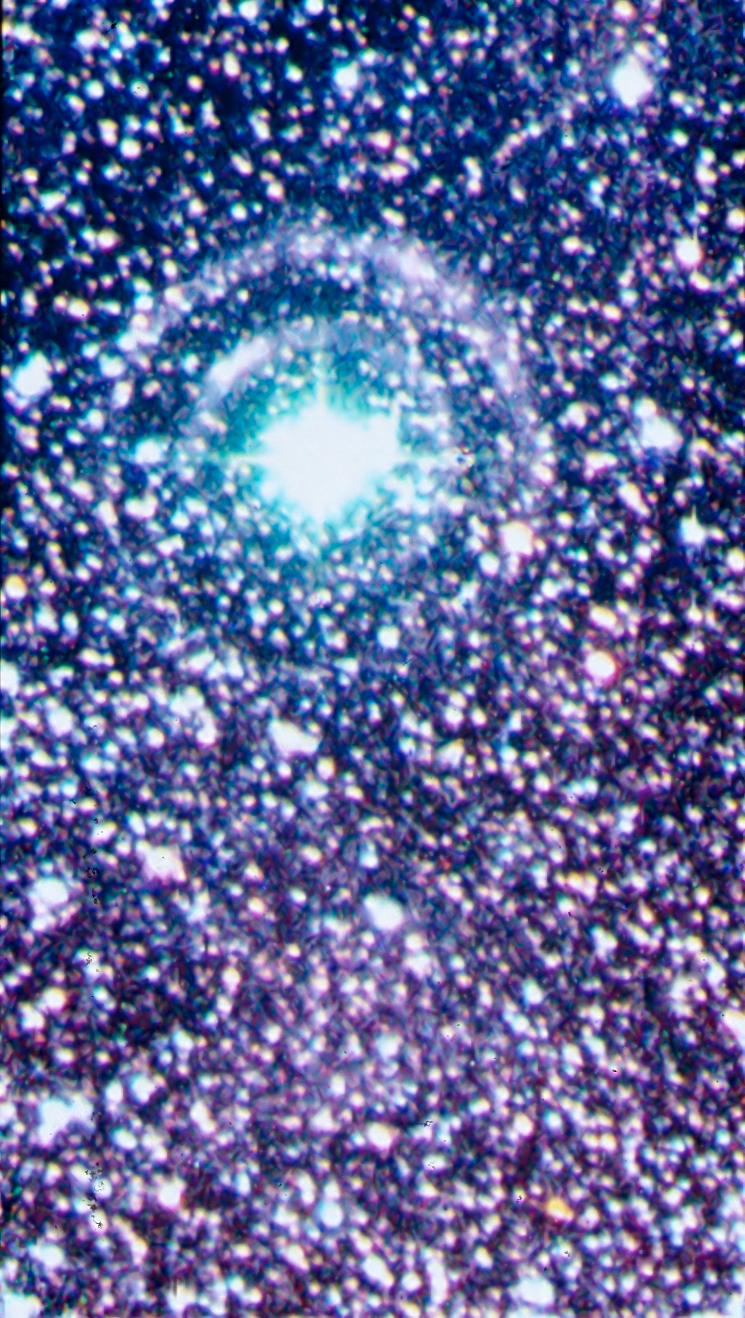

Light echoes from SN 1987A

In this image, taken with NTT and EMMI, light echoes from supernova SN 1987A are seen as two concentric rings around the bright star. Since the outburst of SN 1987A, light echoes have been used as an efficient way of studying the structure of the interstellar medium close to the supernova. SN1987A, detected in the nearby Large Magellanic Cloud, was the closest explosion of this kind for several centuries, the first visible by naked-eye for 383 years and definitely an event of the greatest relevance in modern astronomy. ESO telescopes have been observing this object for more than twenty years.

More information in ESO Messenger 67, p37

Credit: ESO